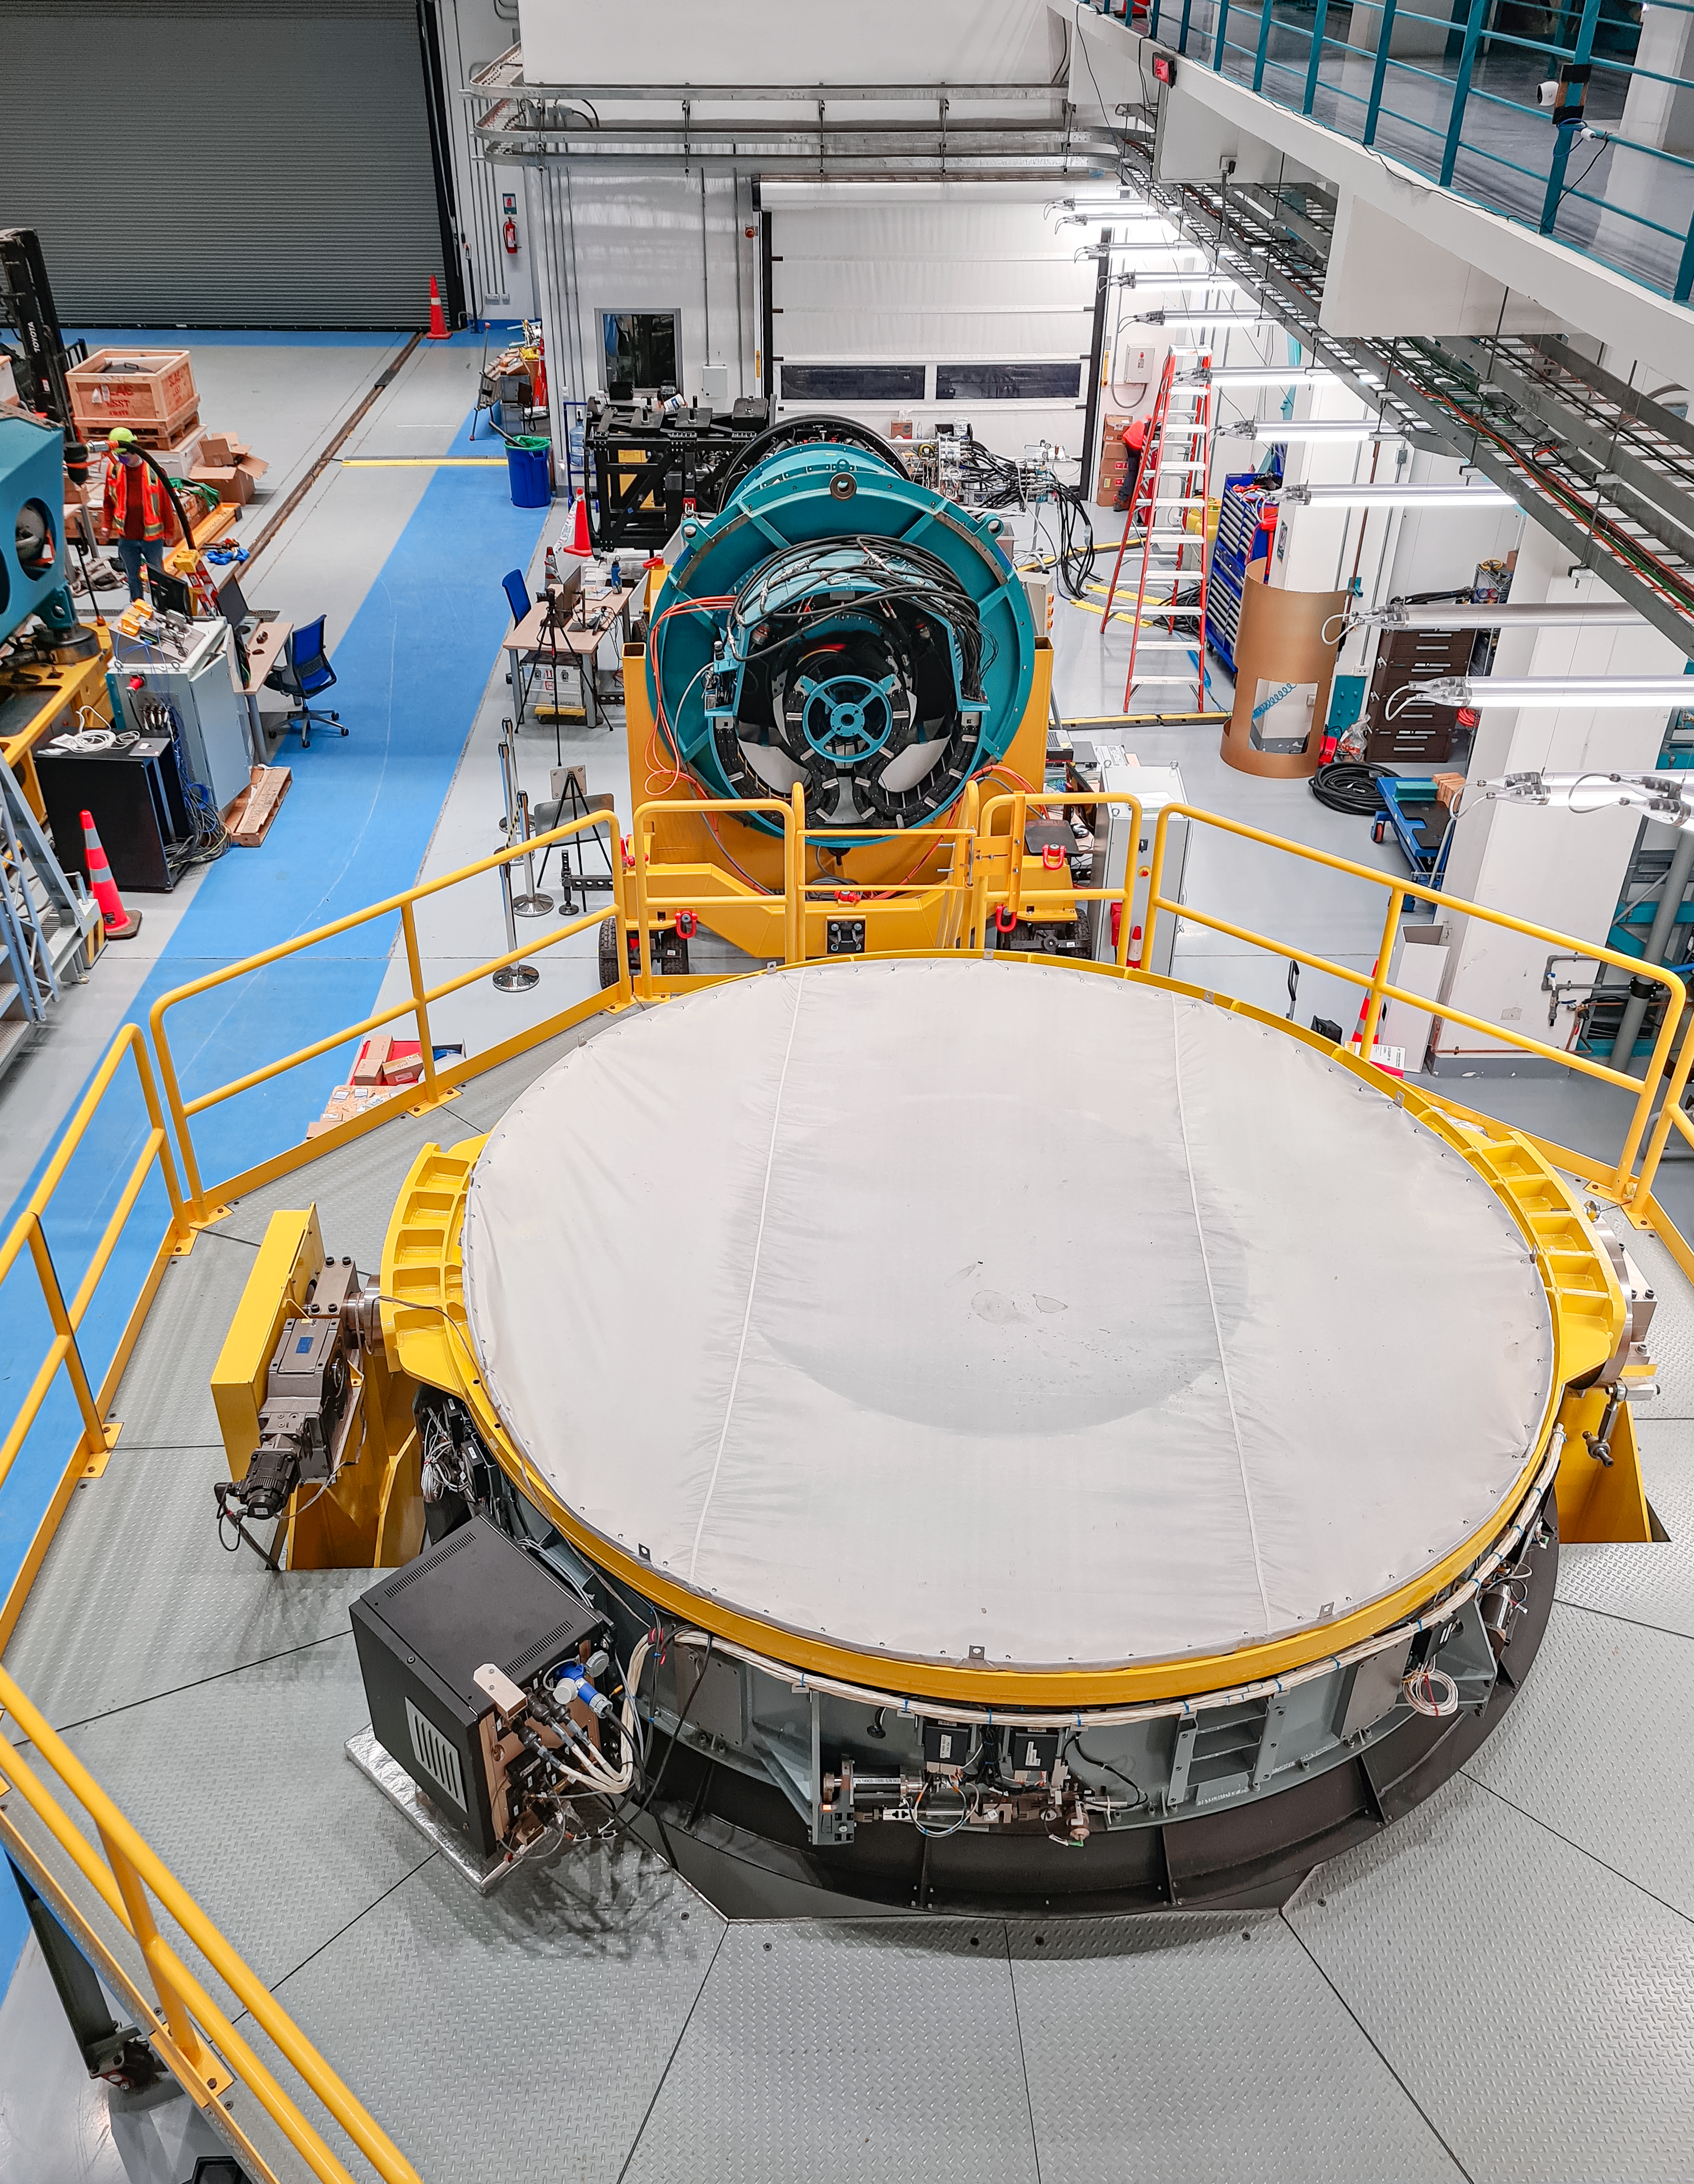

Service/maintenance floor of the Vera C. Rubin Observatory

This photo shows a view of the service/maintenance floor (Level 3) of the summit facility building of the Vera C. Rubin Observatory in July 2021. In the foreground is the Secondary Mirror (M2) cell under a protective cover, and mounted on the M2 transport cart. In the background is the camera surrogate on the camera cart.

Credit: Rubin Observatory/NSF/AURA